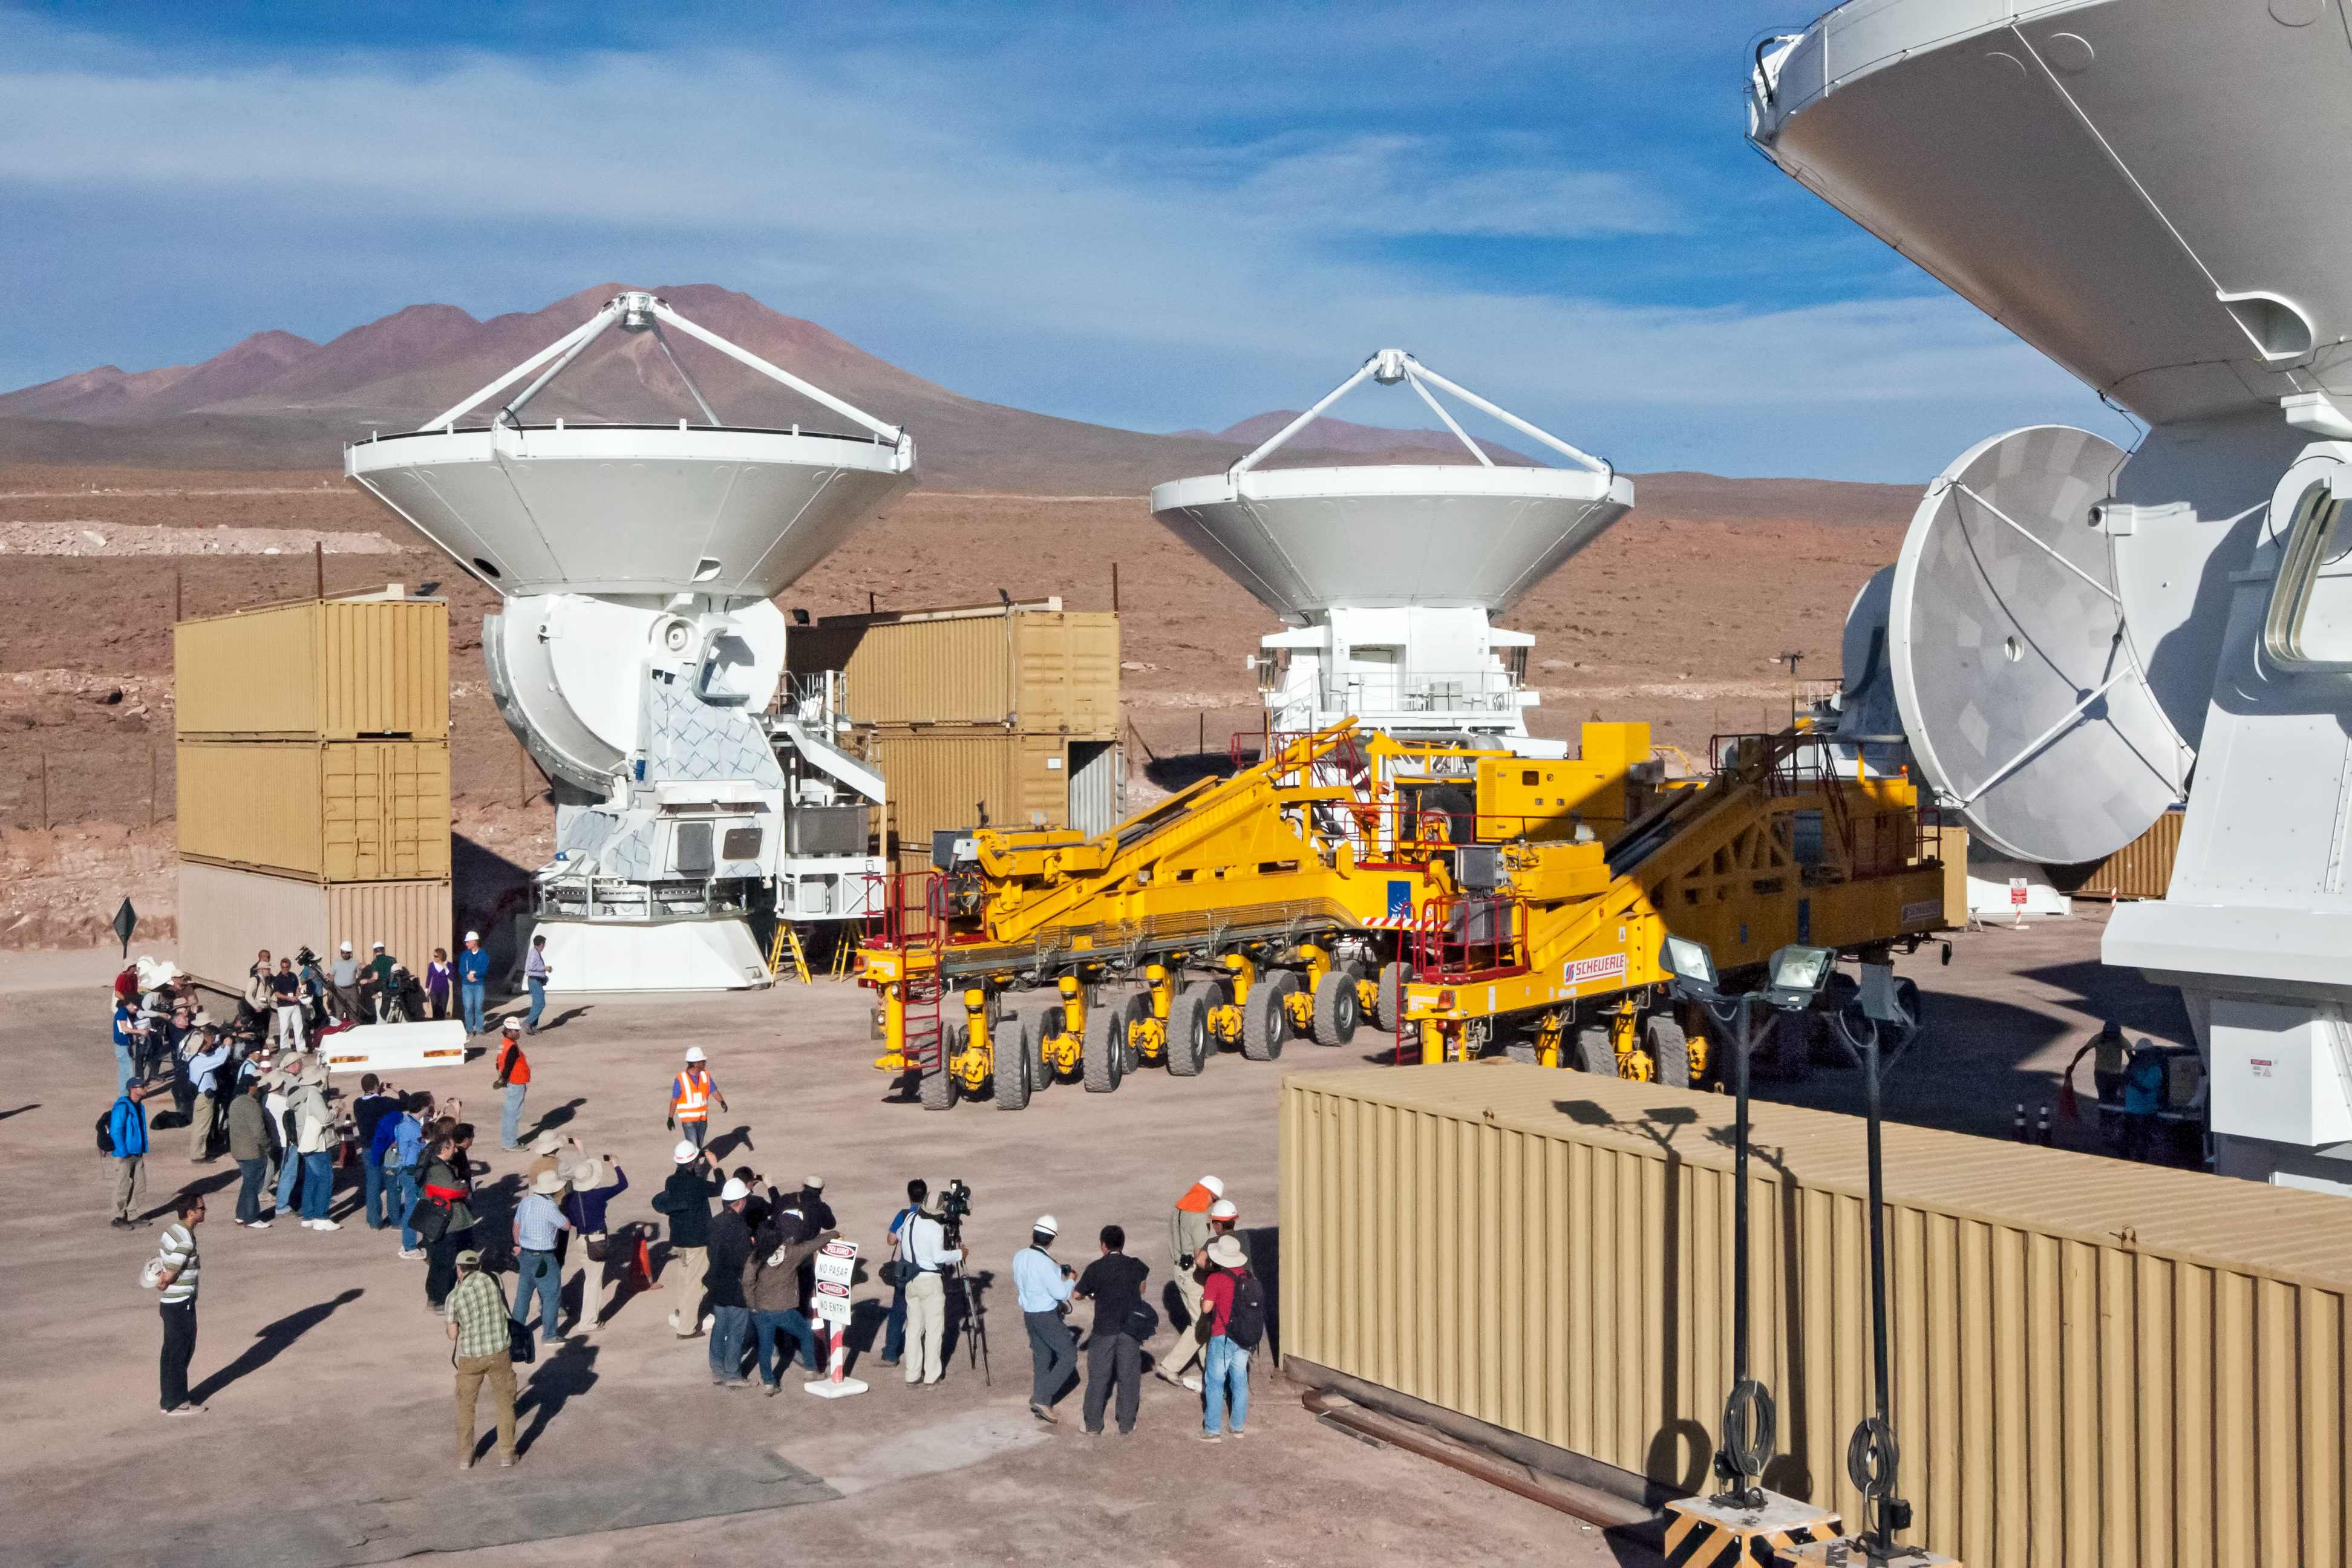

ALMA transporter showing muscle

Big science means big machines. Before ALMA inauguration, journalists and cameramen gather in expectation in order to witness some of ALMA transporters’ best moves.

Credit: ESO